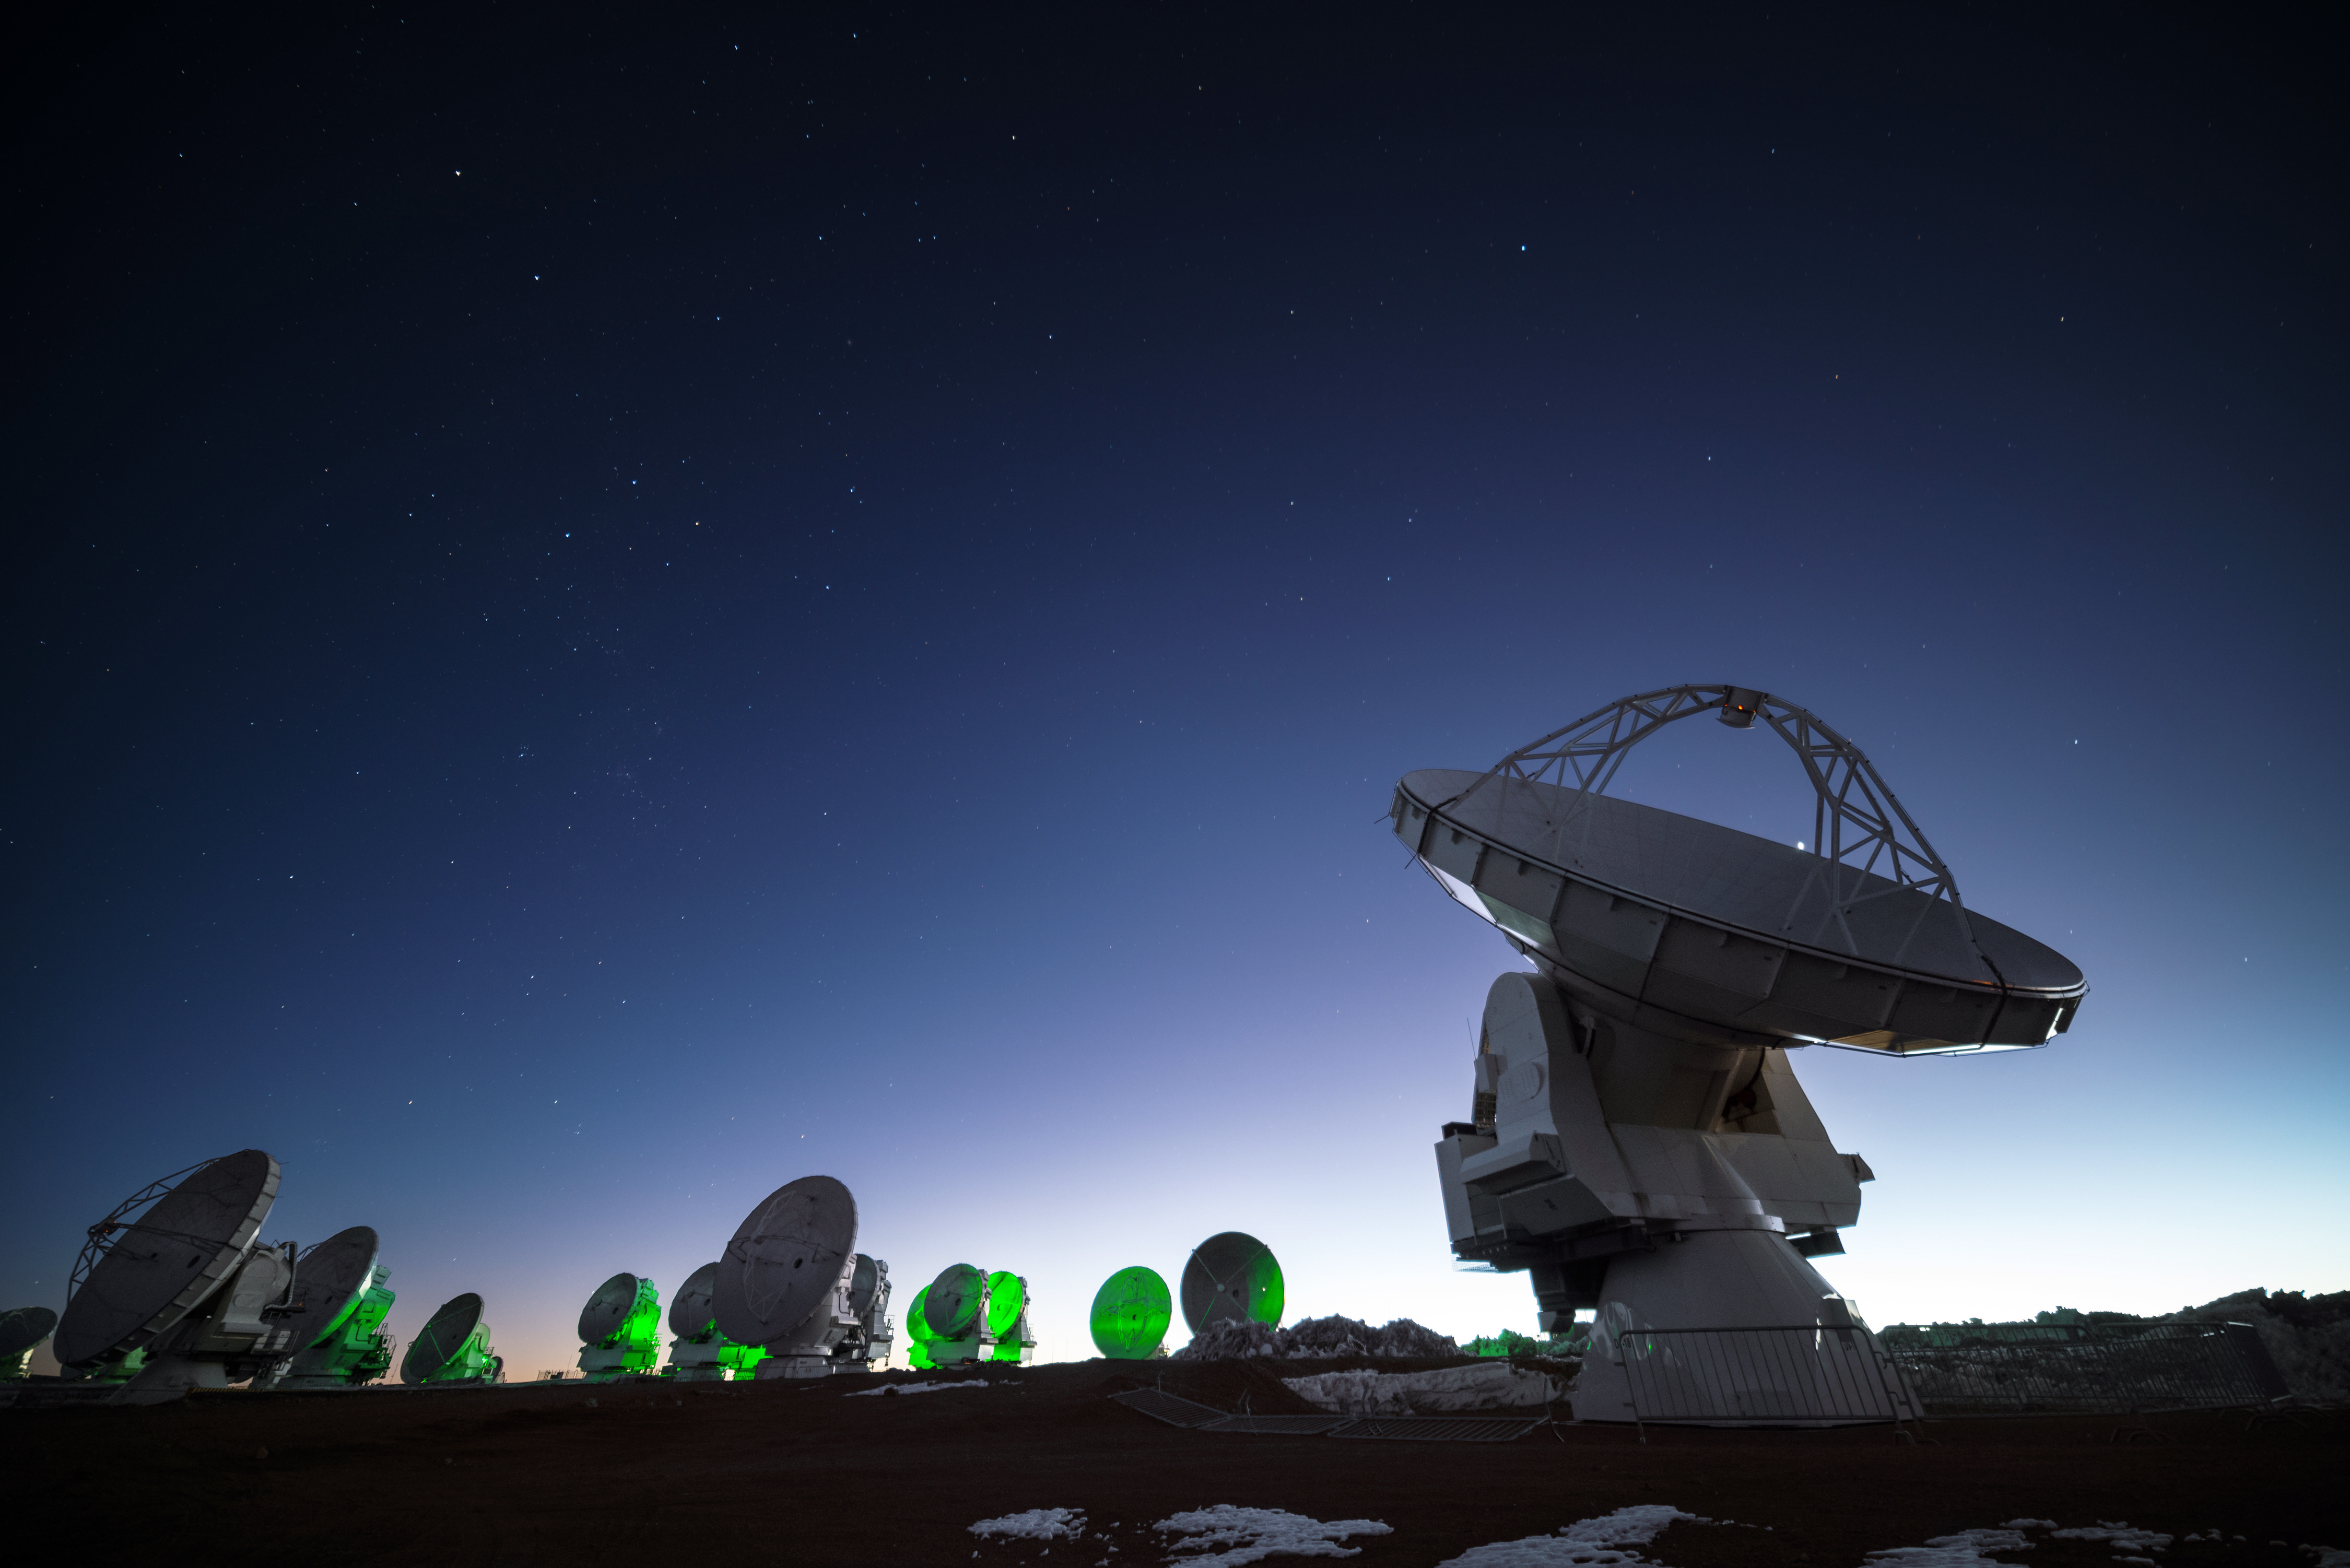

ALMA at twilight

The Atacama Large Millimeter/submillimeter Array (ALMA) radio telescopes are pictured in this striking twilight shot from the Chajnantor plateau.

Credit: J. Busqué/ESO